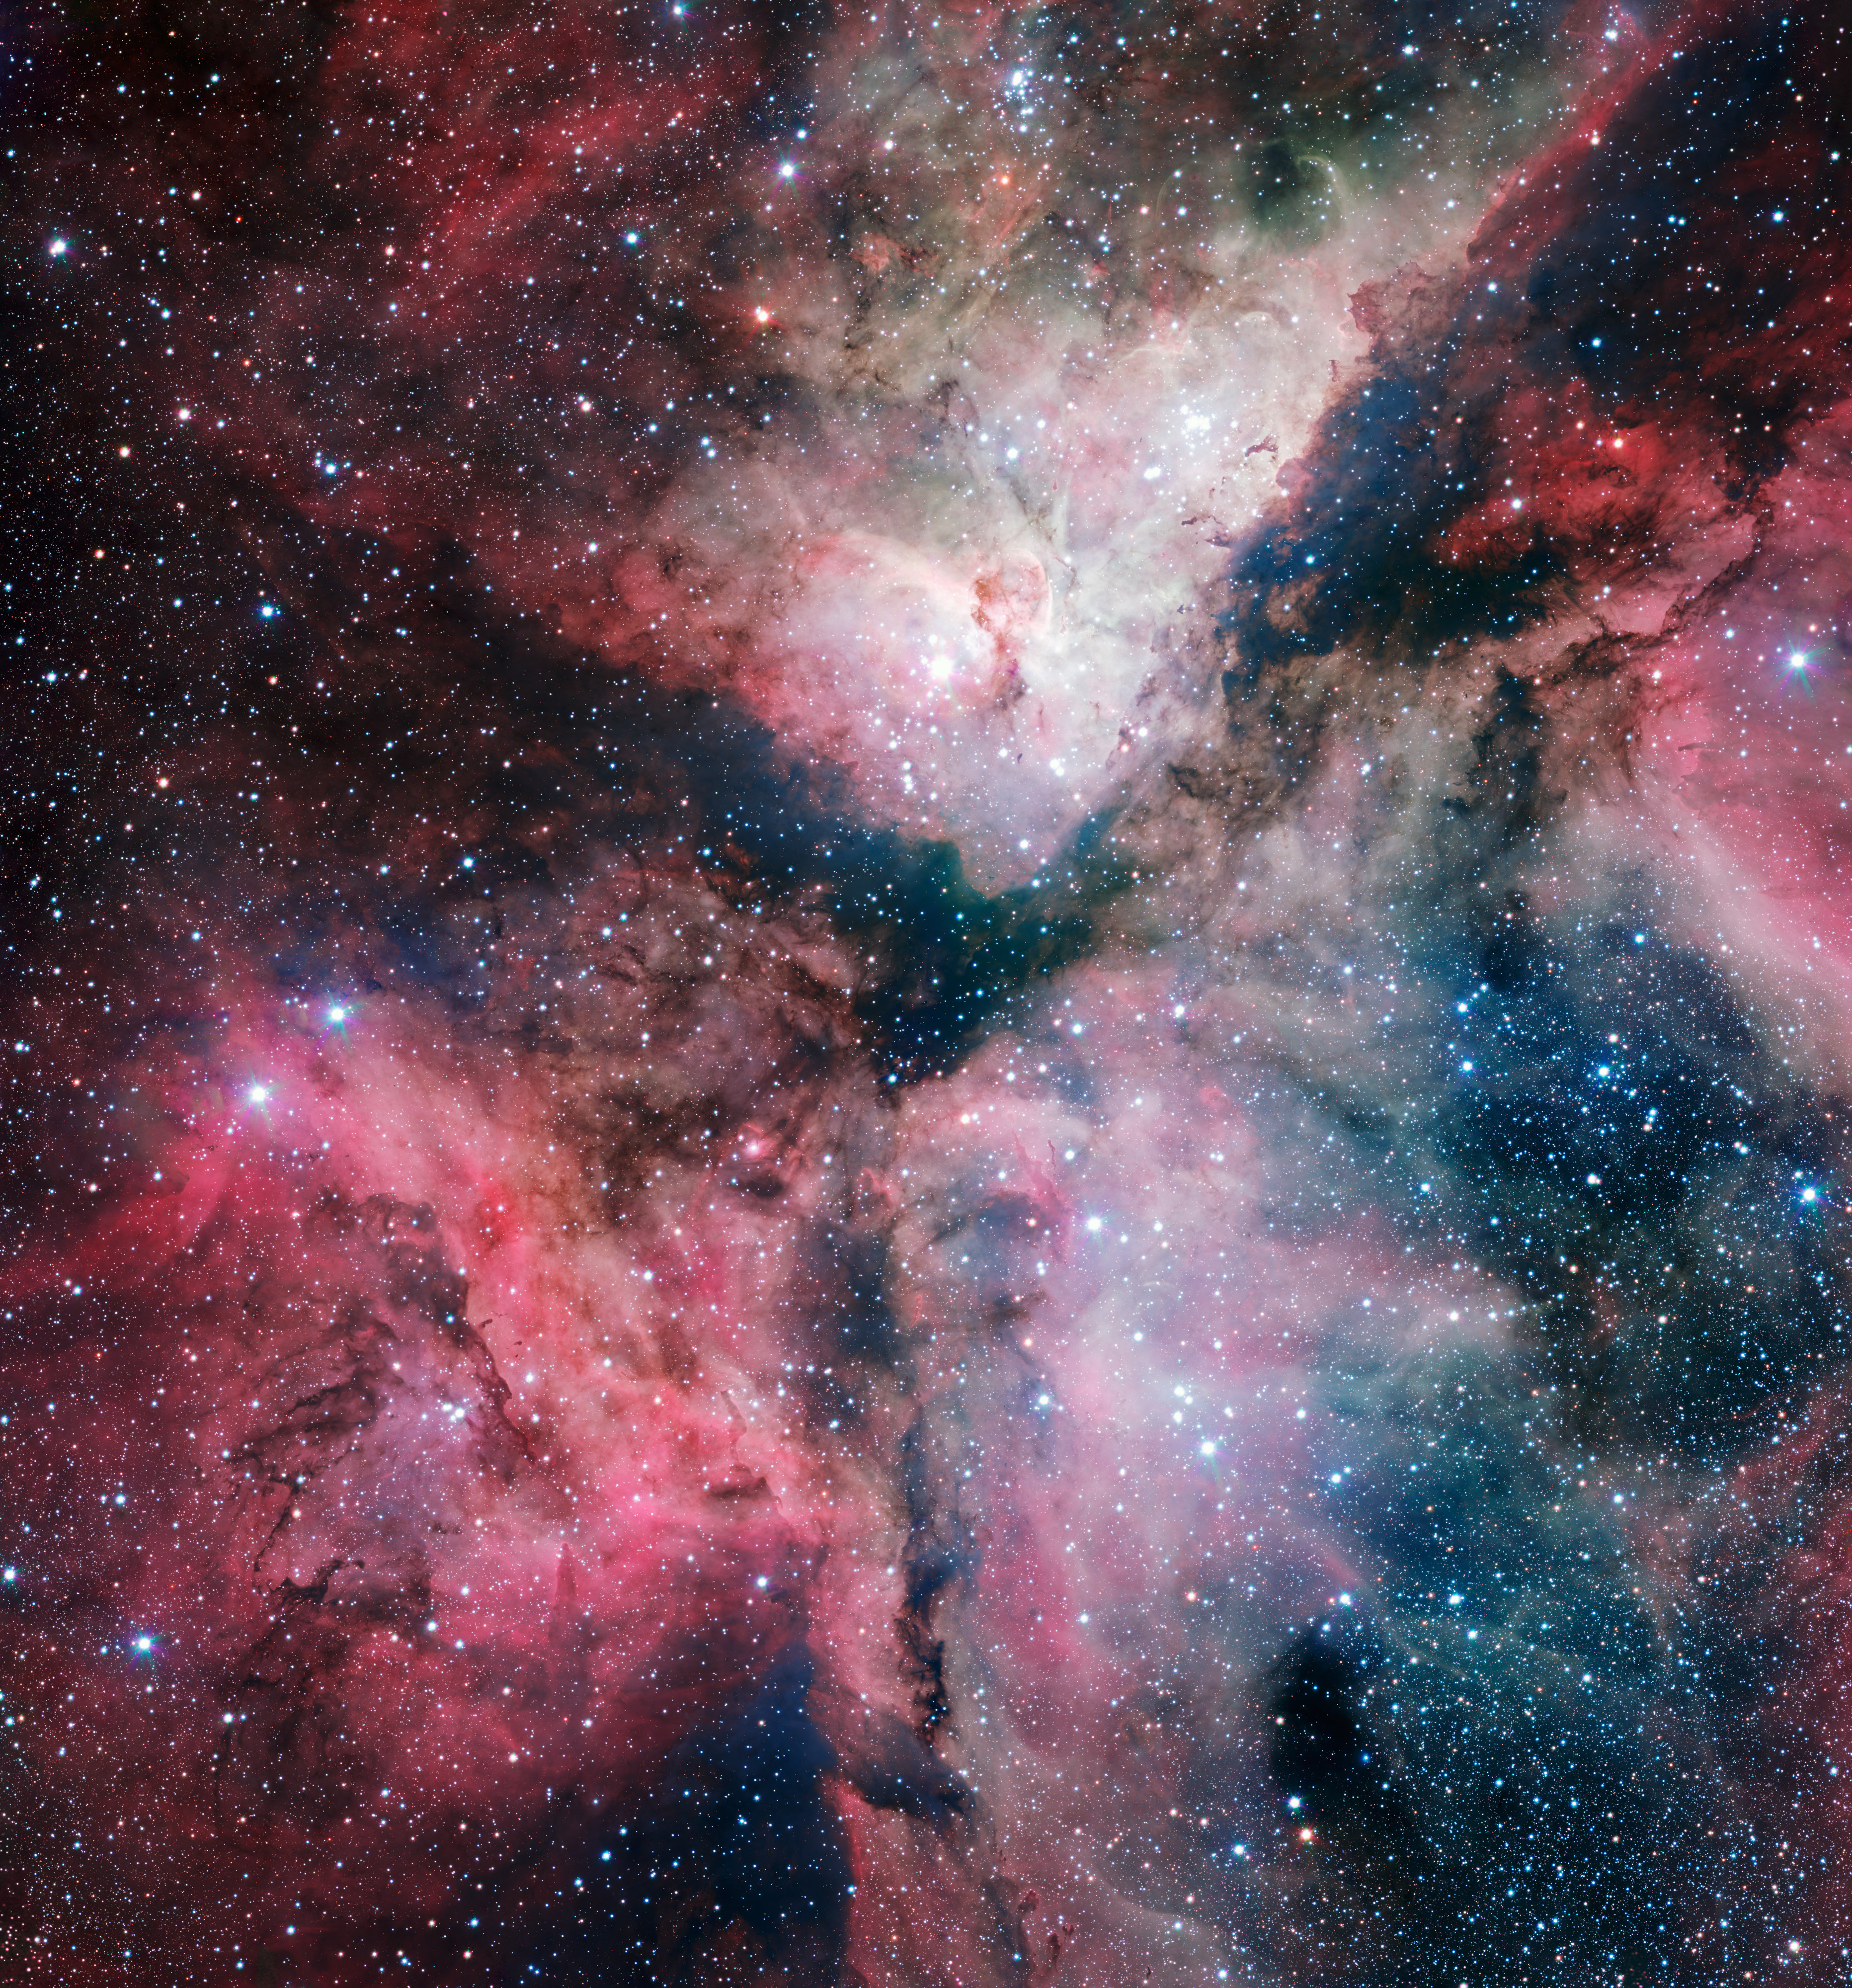

The Carina Nebula imaged by the VLT Survey Telescope

The spectacular star-forming Carina Nebula has been captured in great detail by the VLT Survey Telescope at ESO’s Paranal Observatory. This picture was taken with the help of Sebastián Piñera, President of Chile, during his visit to the observatory on 5 June 2012 and released on the occasion of the new telescope’s inauguration in Naples on 6 December 2012.

Credit: ESO. Acknowledgement: VPHAS+ Consortium/Cambridge Astronomical Survey Unit